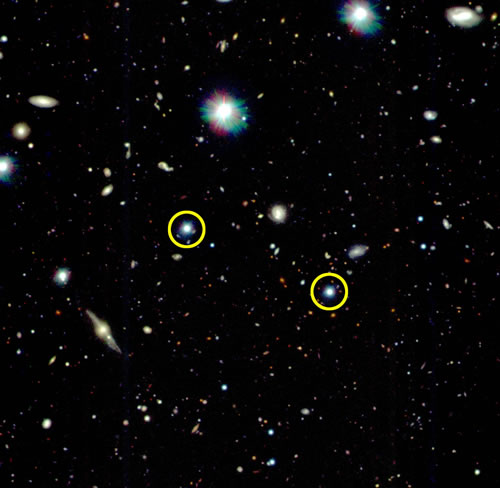

Field around quasar pair (circled) QP0110-0219

Field around quasar pair (circled) QP0110-0219.

Credit: International Gemini Observatory/NOIRLab/NSF/AURA